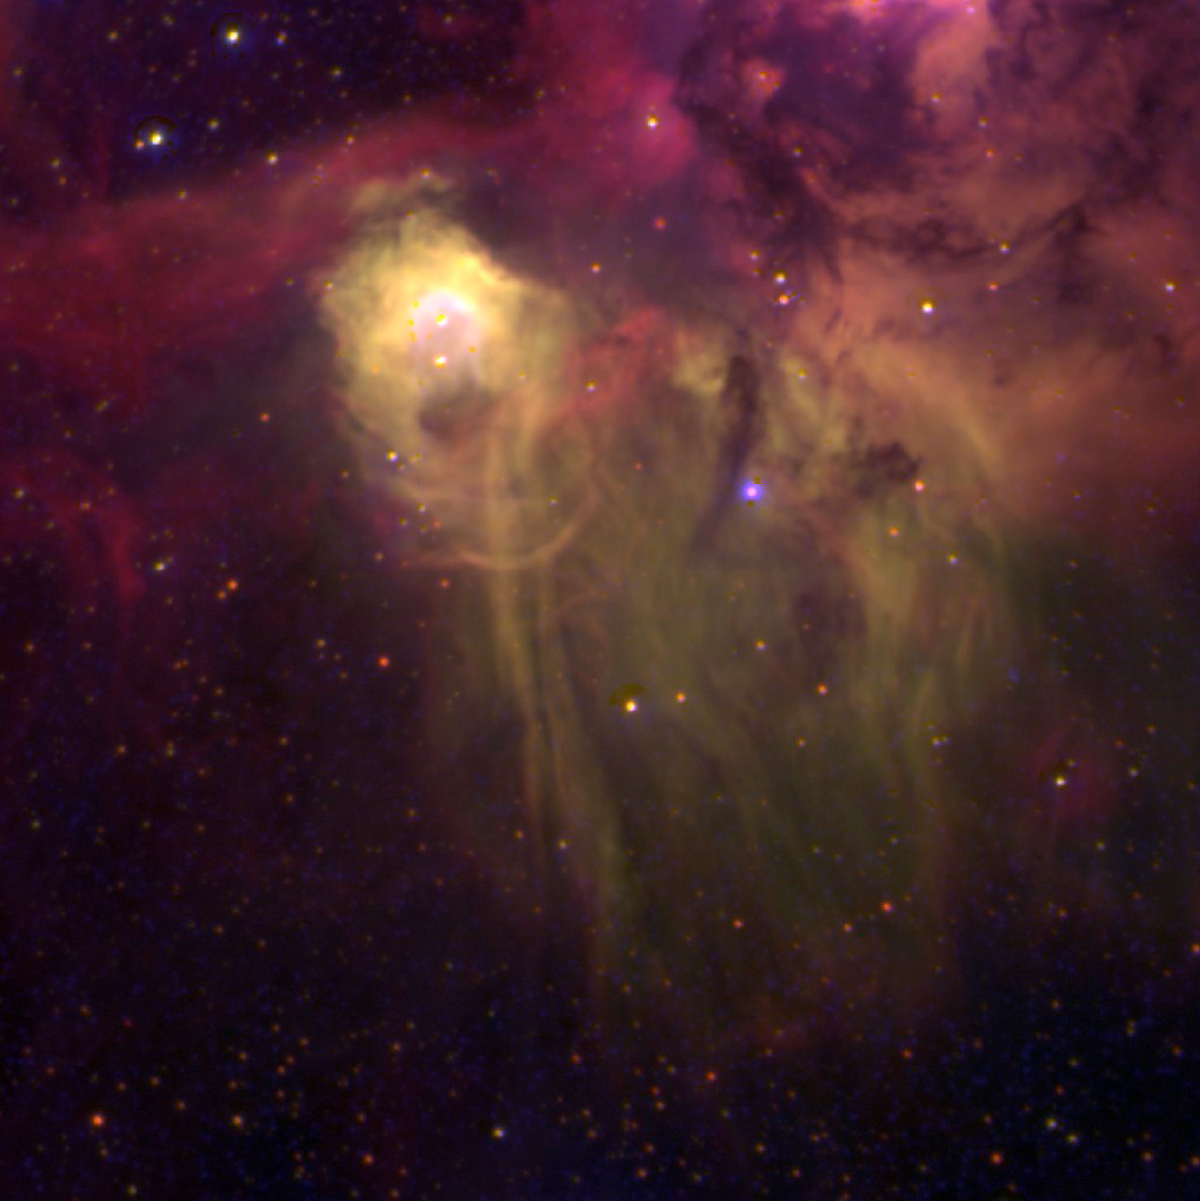

Close-up of N44C in the LMC

The N44C nebula in the Large Magellanic Cloud (LMC), obtained in January 2002 with the FORS1 multi-mode instrument at the 8.2-m VLT MELIPAL telescope at the Paranal Observatory (Chile). It is based on three exposures through narrow-band optical (interference) filters that isolate the light from specific atoms and ions. In this rendering, the blue colour represents the light from singly ionized Helium (He II; wavelength 468.6 nm; exposure time 45 min), green corresponds to doubly ionized oxygen ([O III]; 495.7 + 500.7 nm; 5 min) and red to hydrogen atoms (H; H-alpha line at 656.2 nm; 5 min). Of these three ions, He II is the tracer of high excitation, i.e. the bluest areas of the nebula are the hottest. The sky field measures 208 x 208 square arcsec. North is up and east to the left.

Credit: ESO